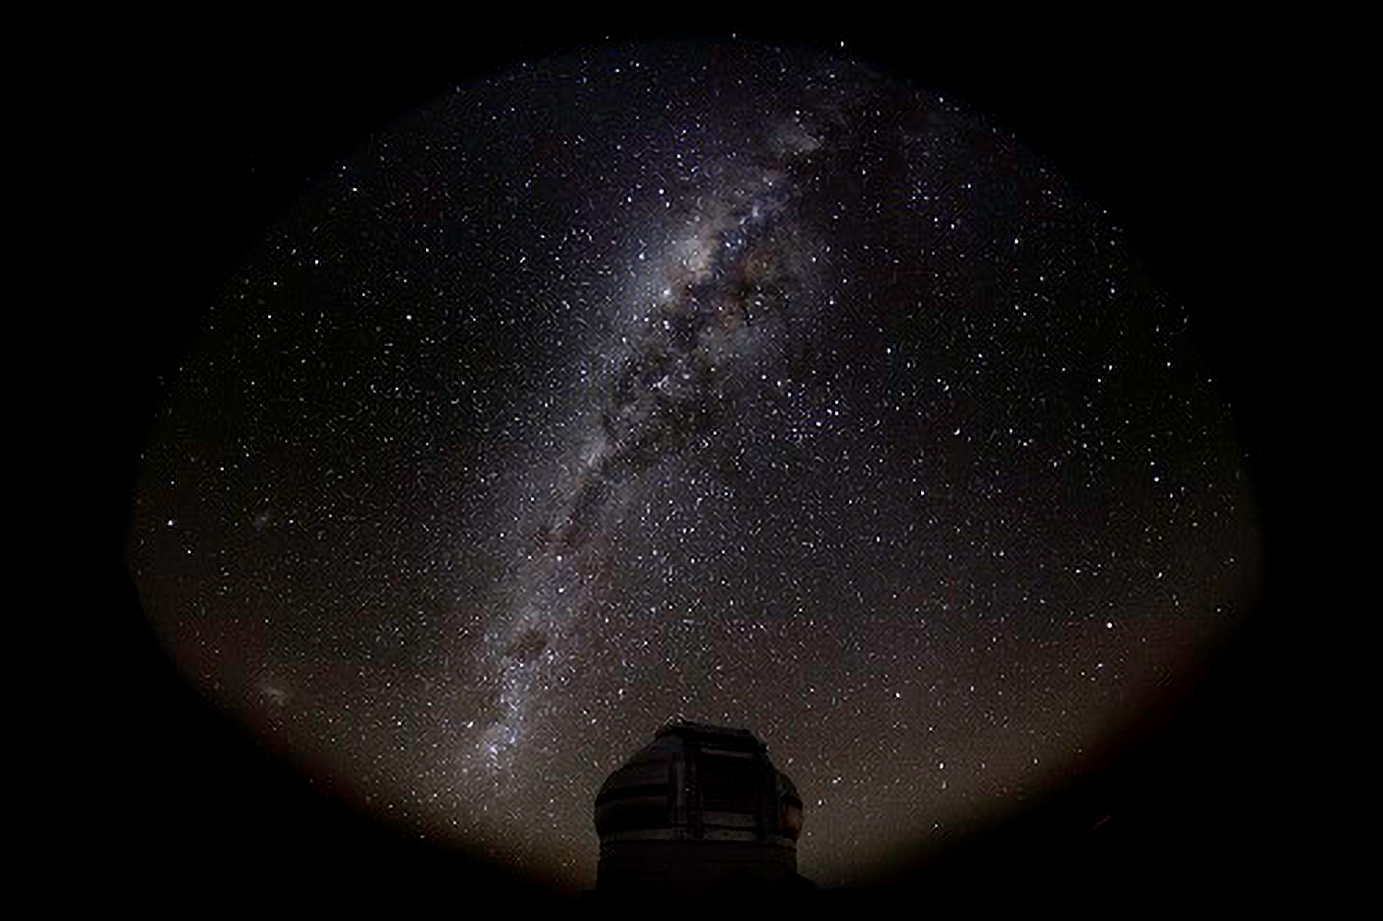

Gemini Helps Confirm Dark “Noodles” in Milky Way

Gemini South Telescope with the Milky Way above.

Credit: NOIRLab